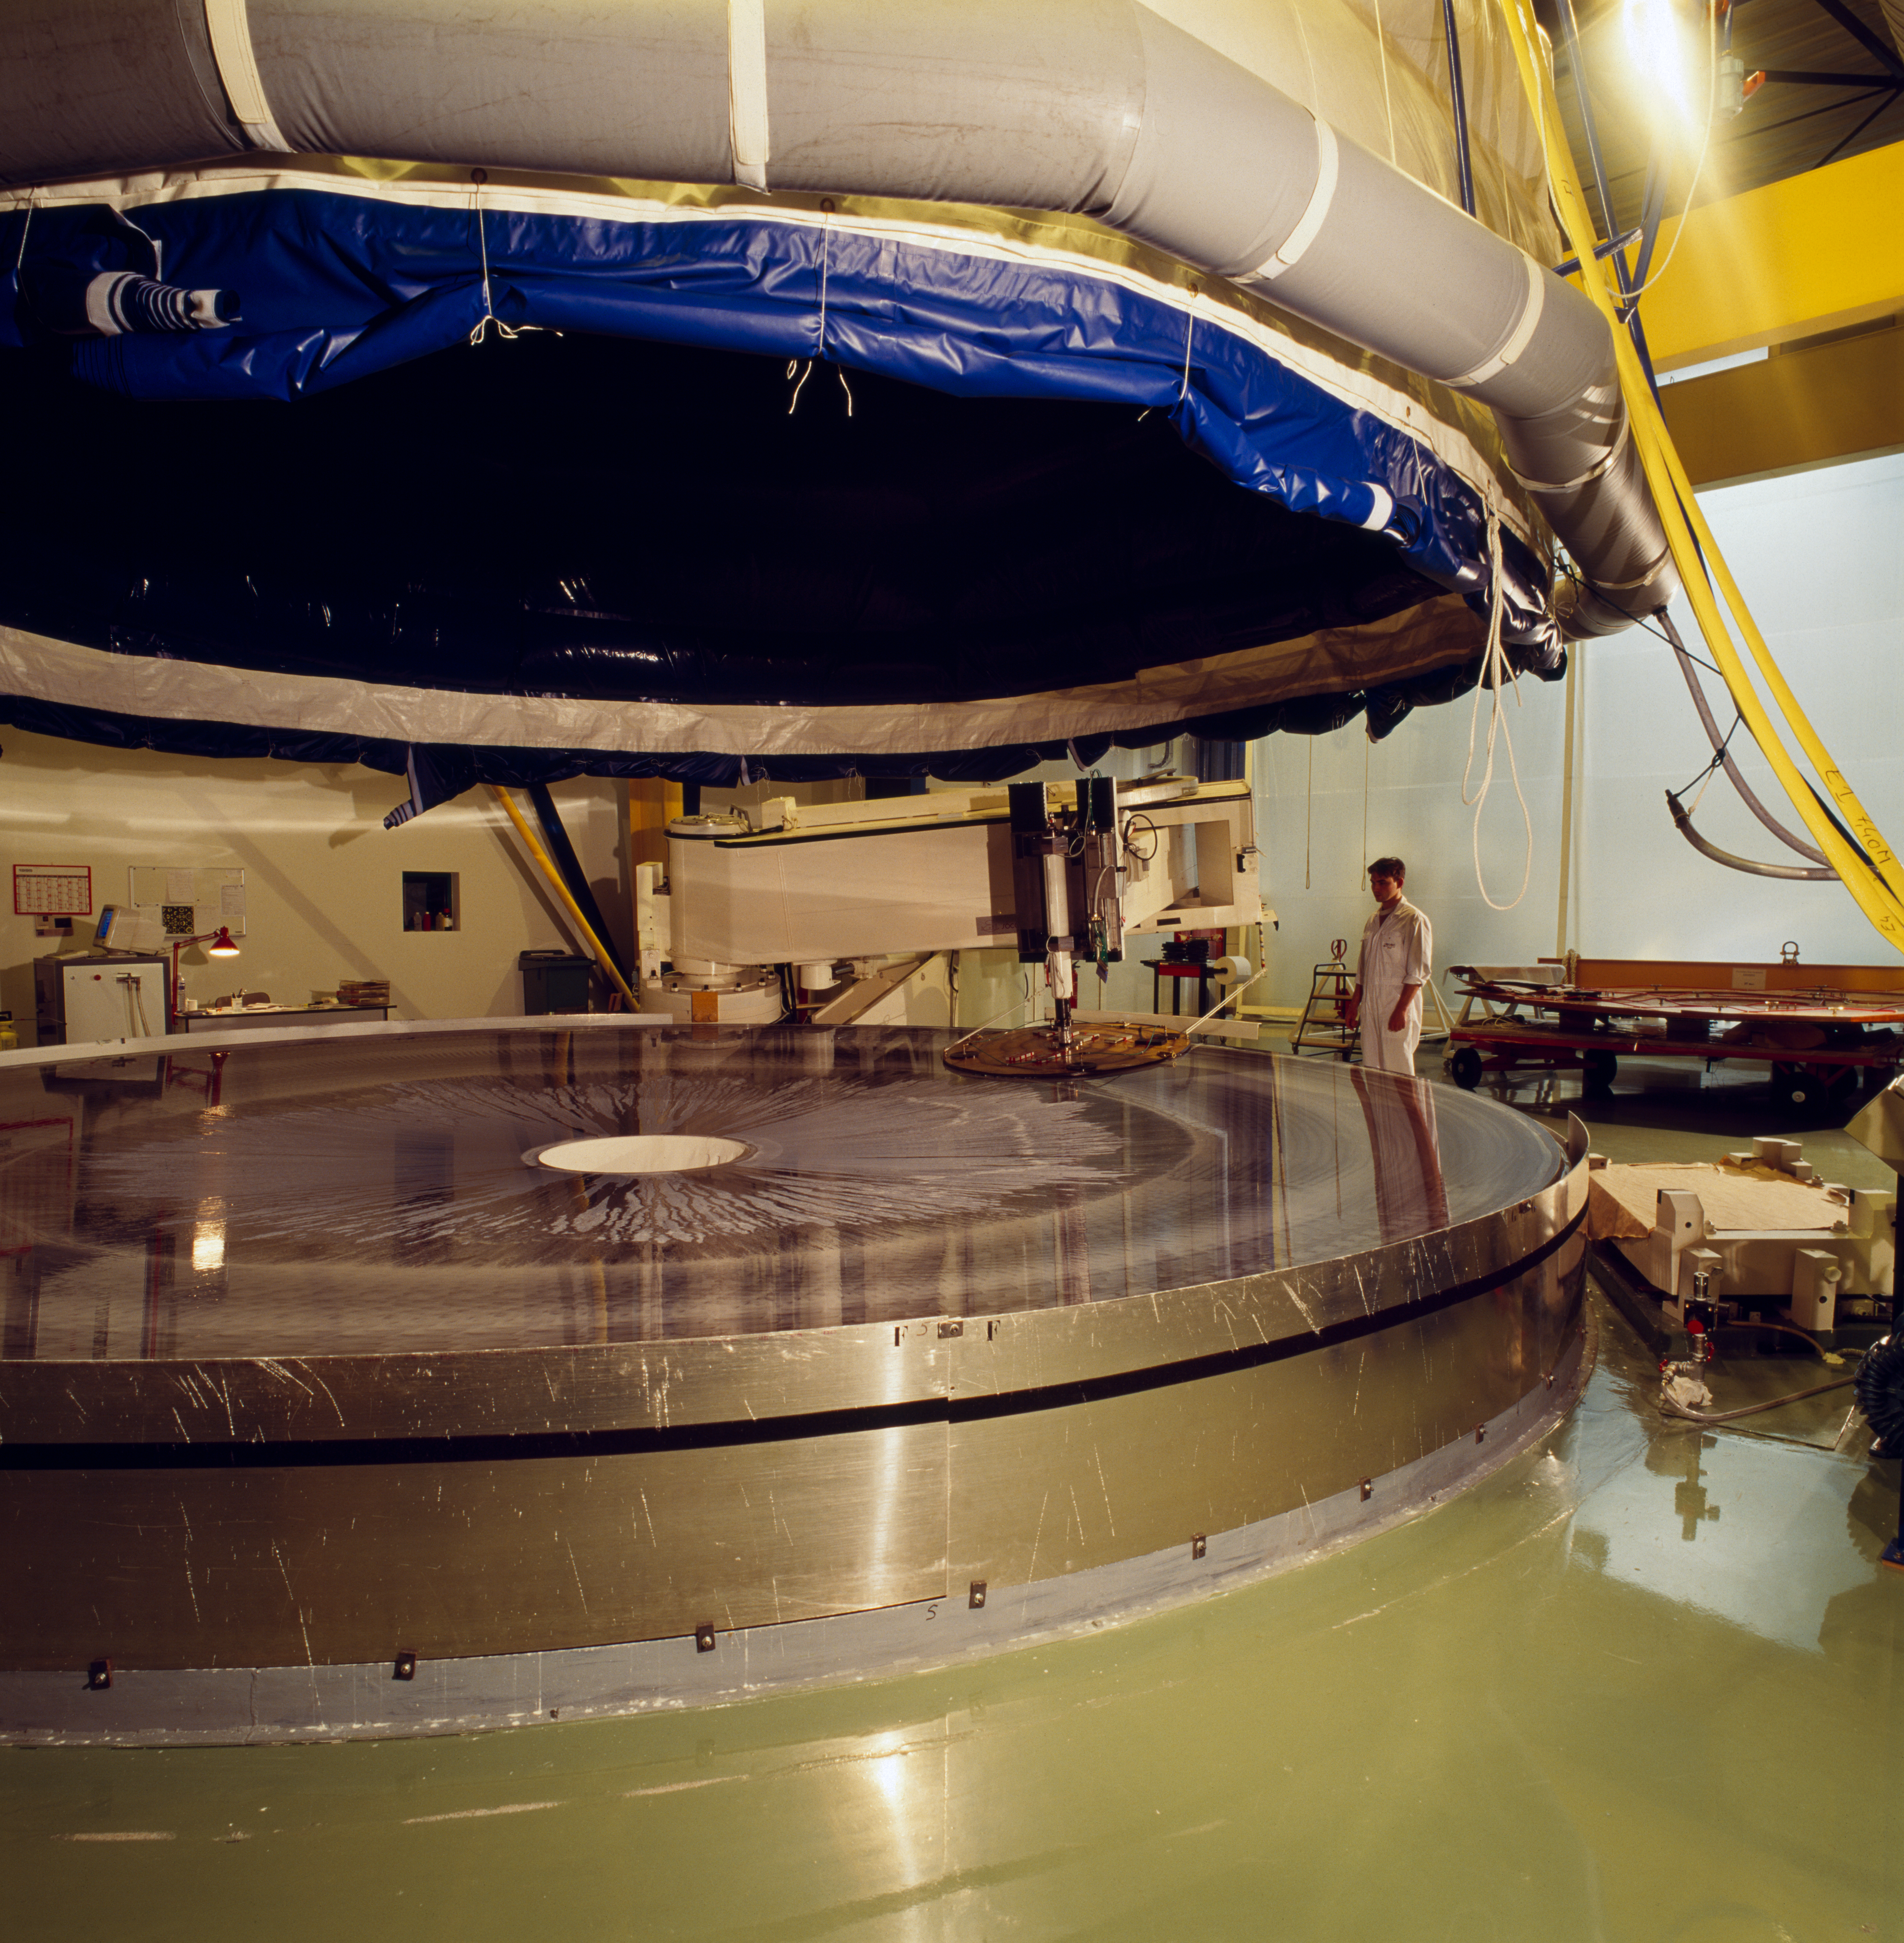

VLT M1 mirror

Very Large Telescope M1 Mirror in February 1995.

Credit: ESO